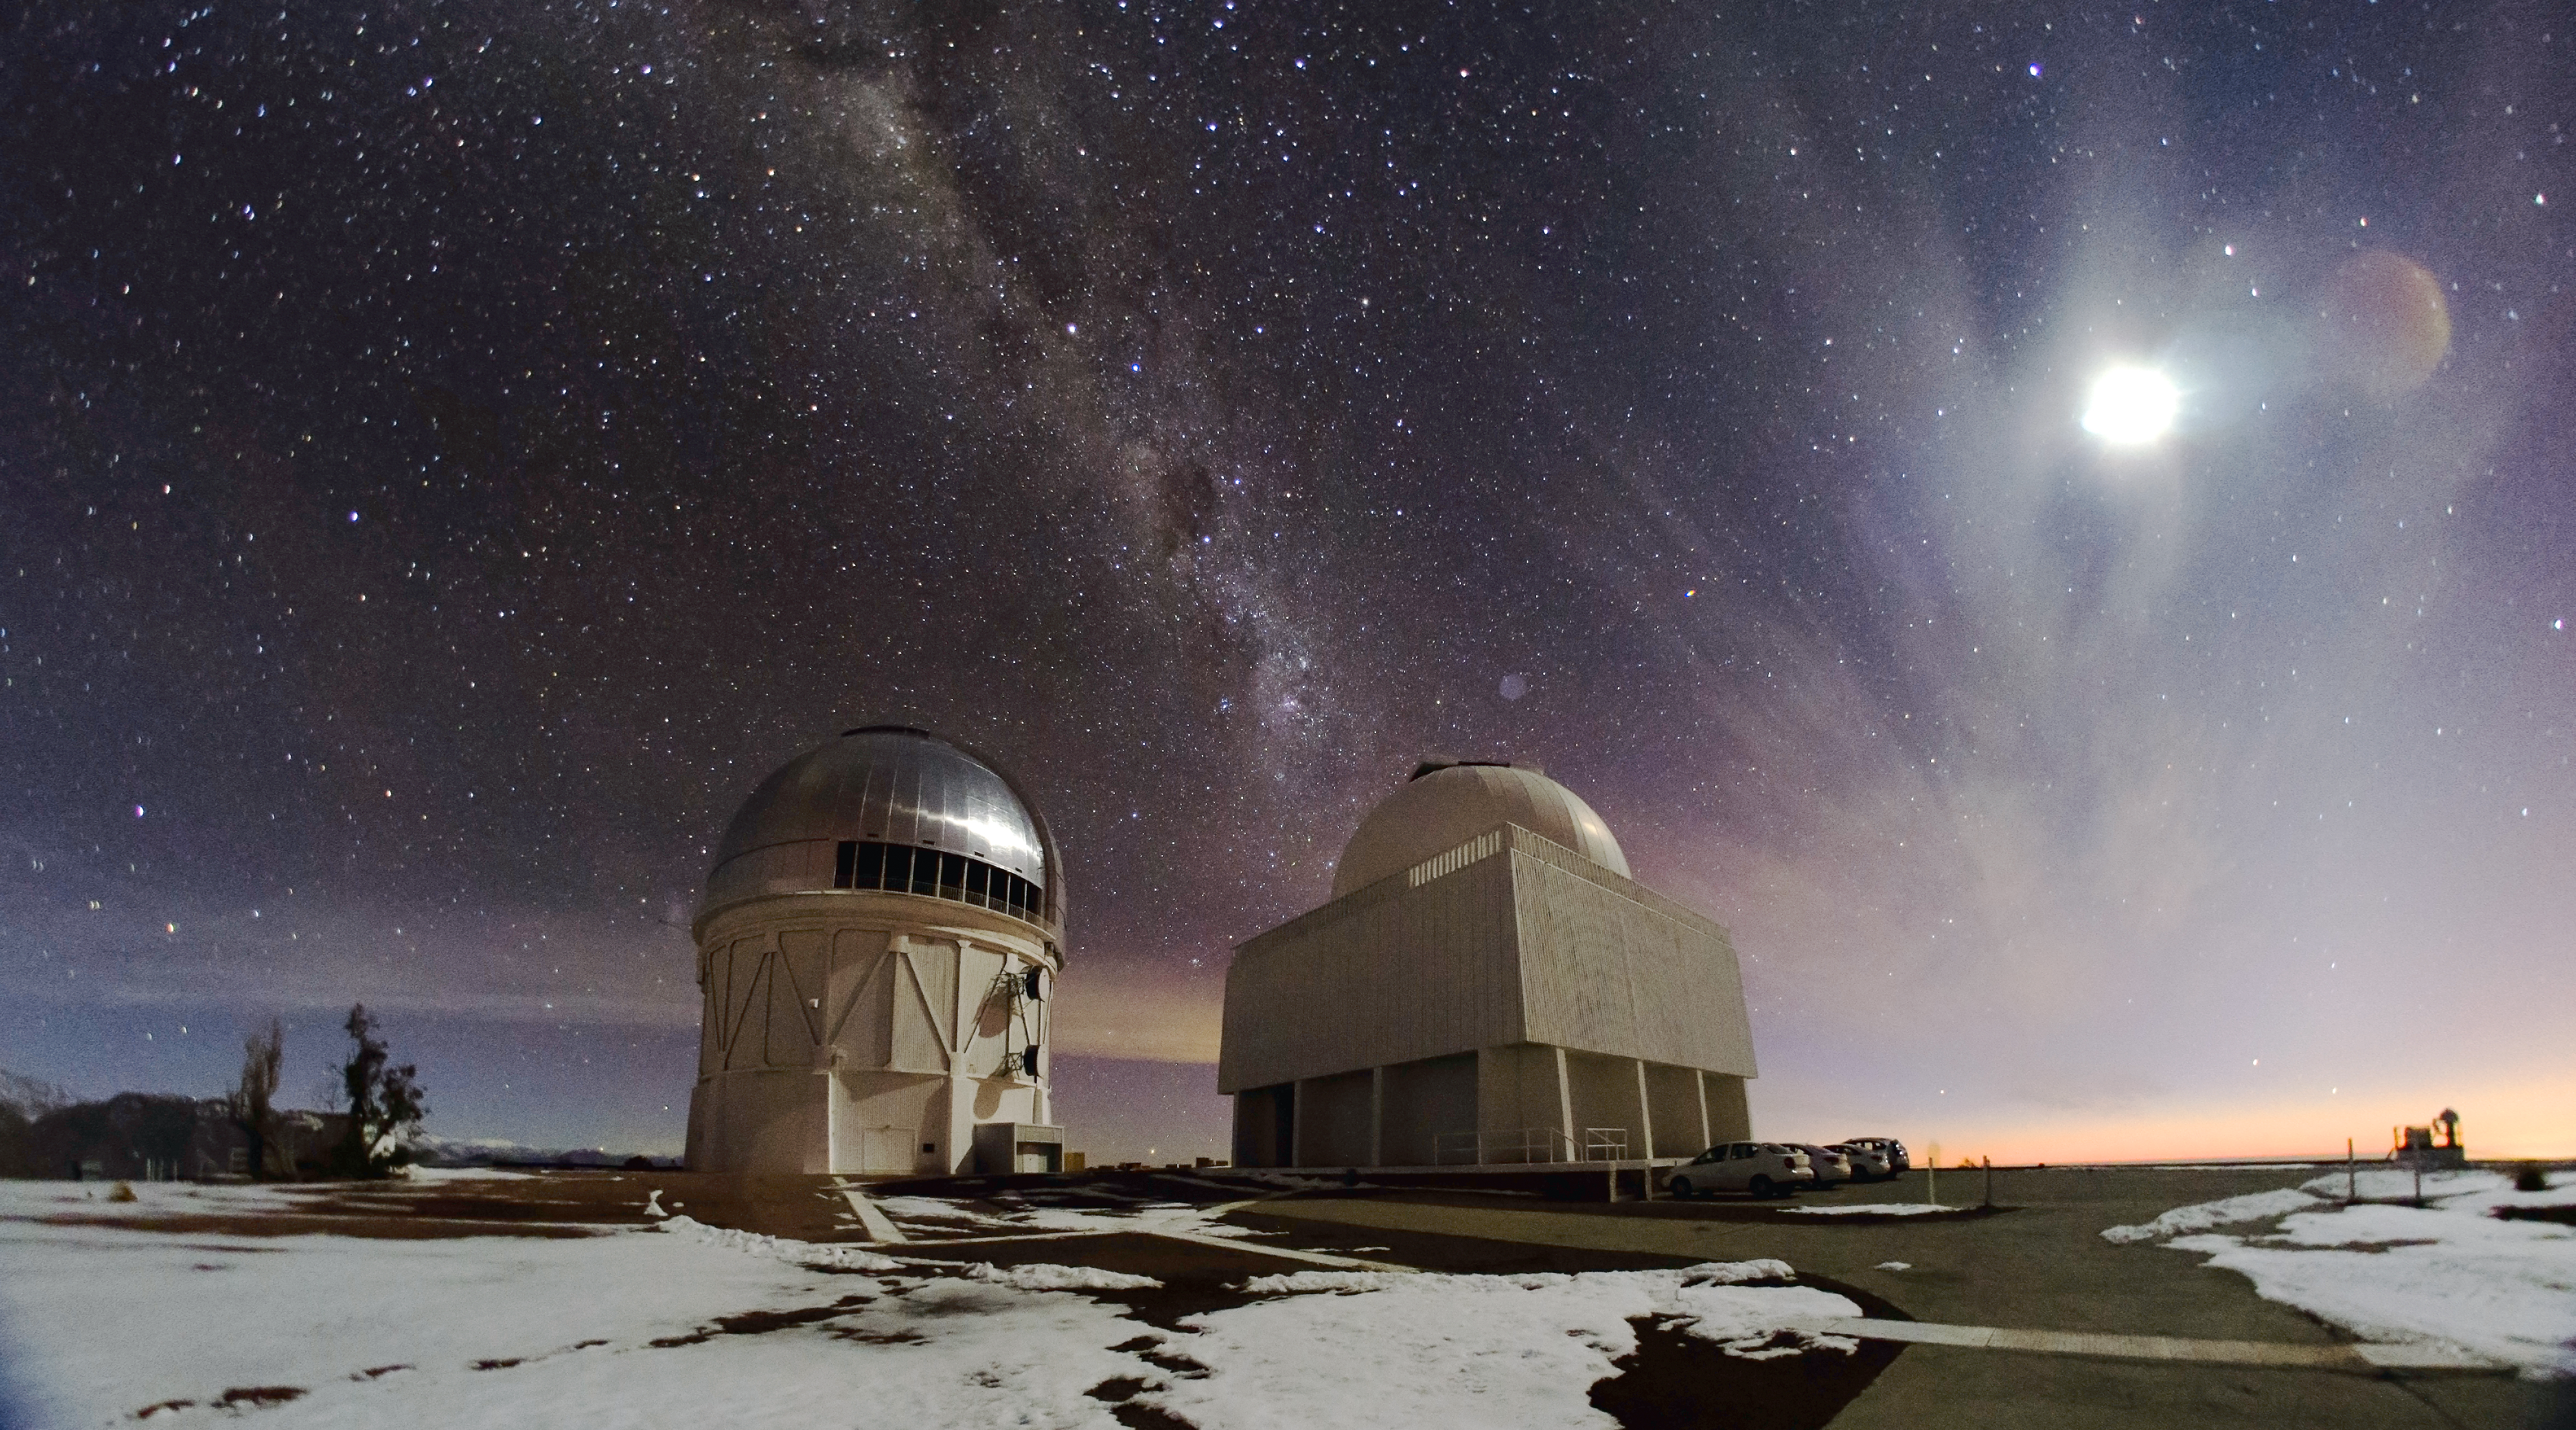

Cerro Tololo Inter-American Observatory

Cerro Tololo Inter-American Observatory.

Credit: CTIO/NOIRLab/NSF/AURA/H. Stockebrand